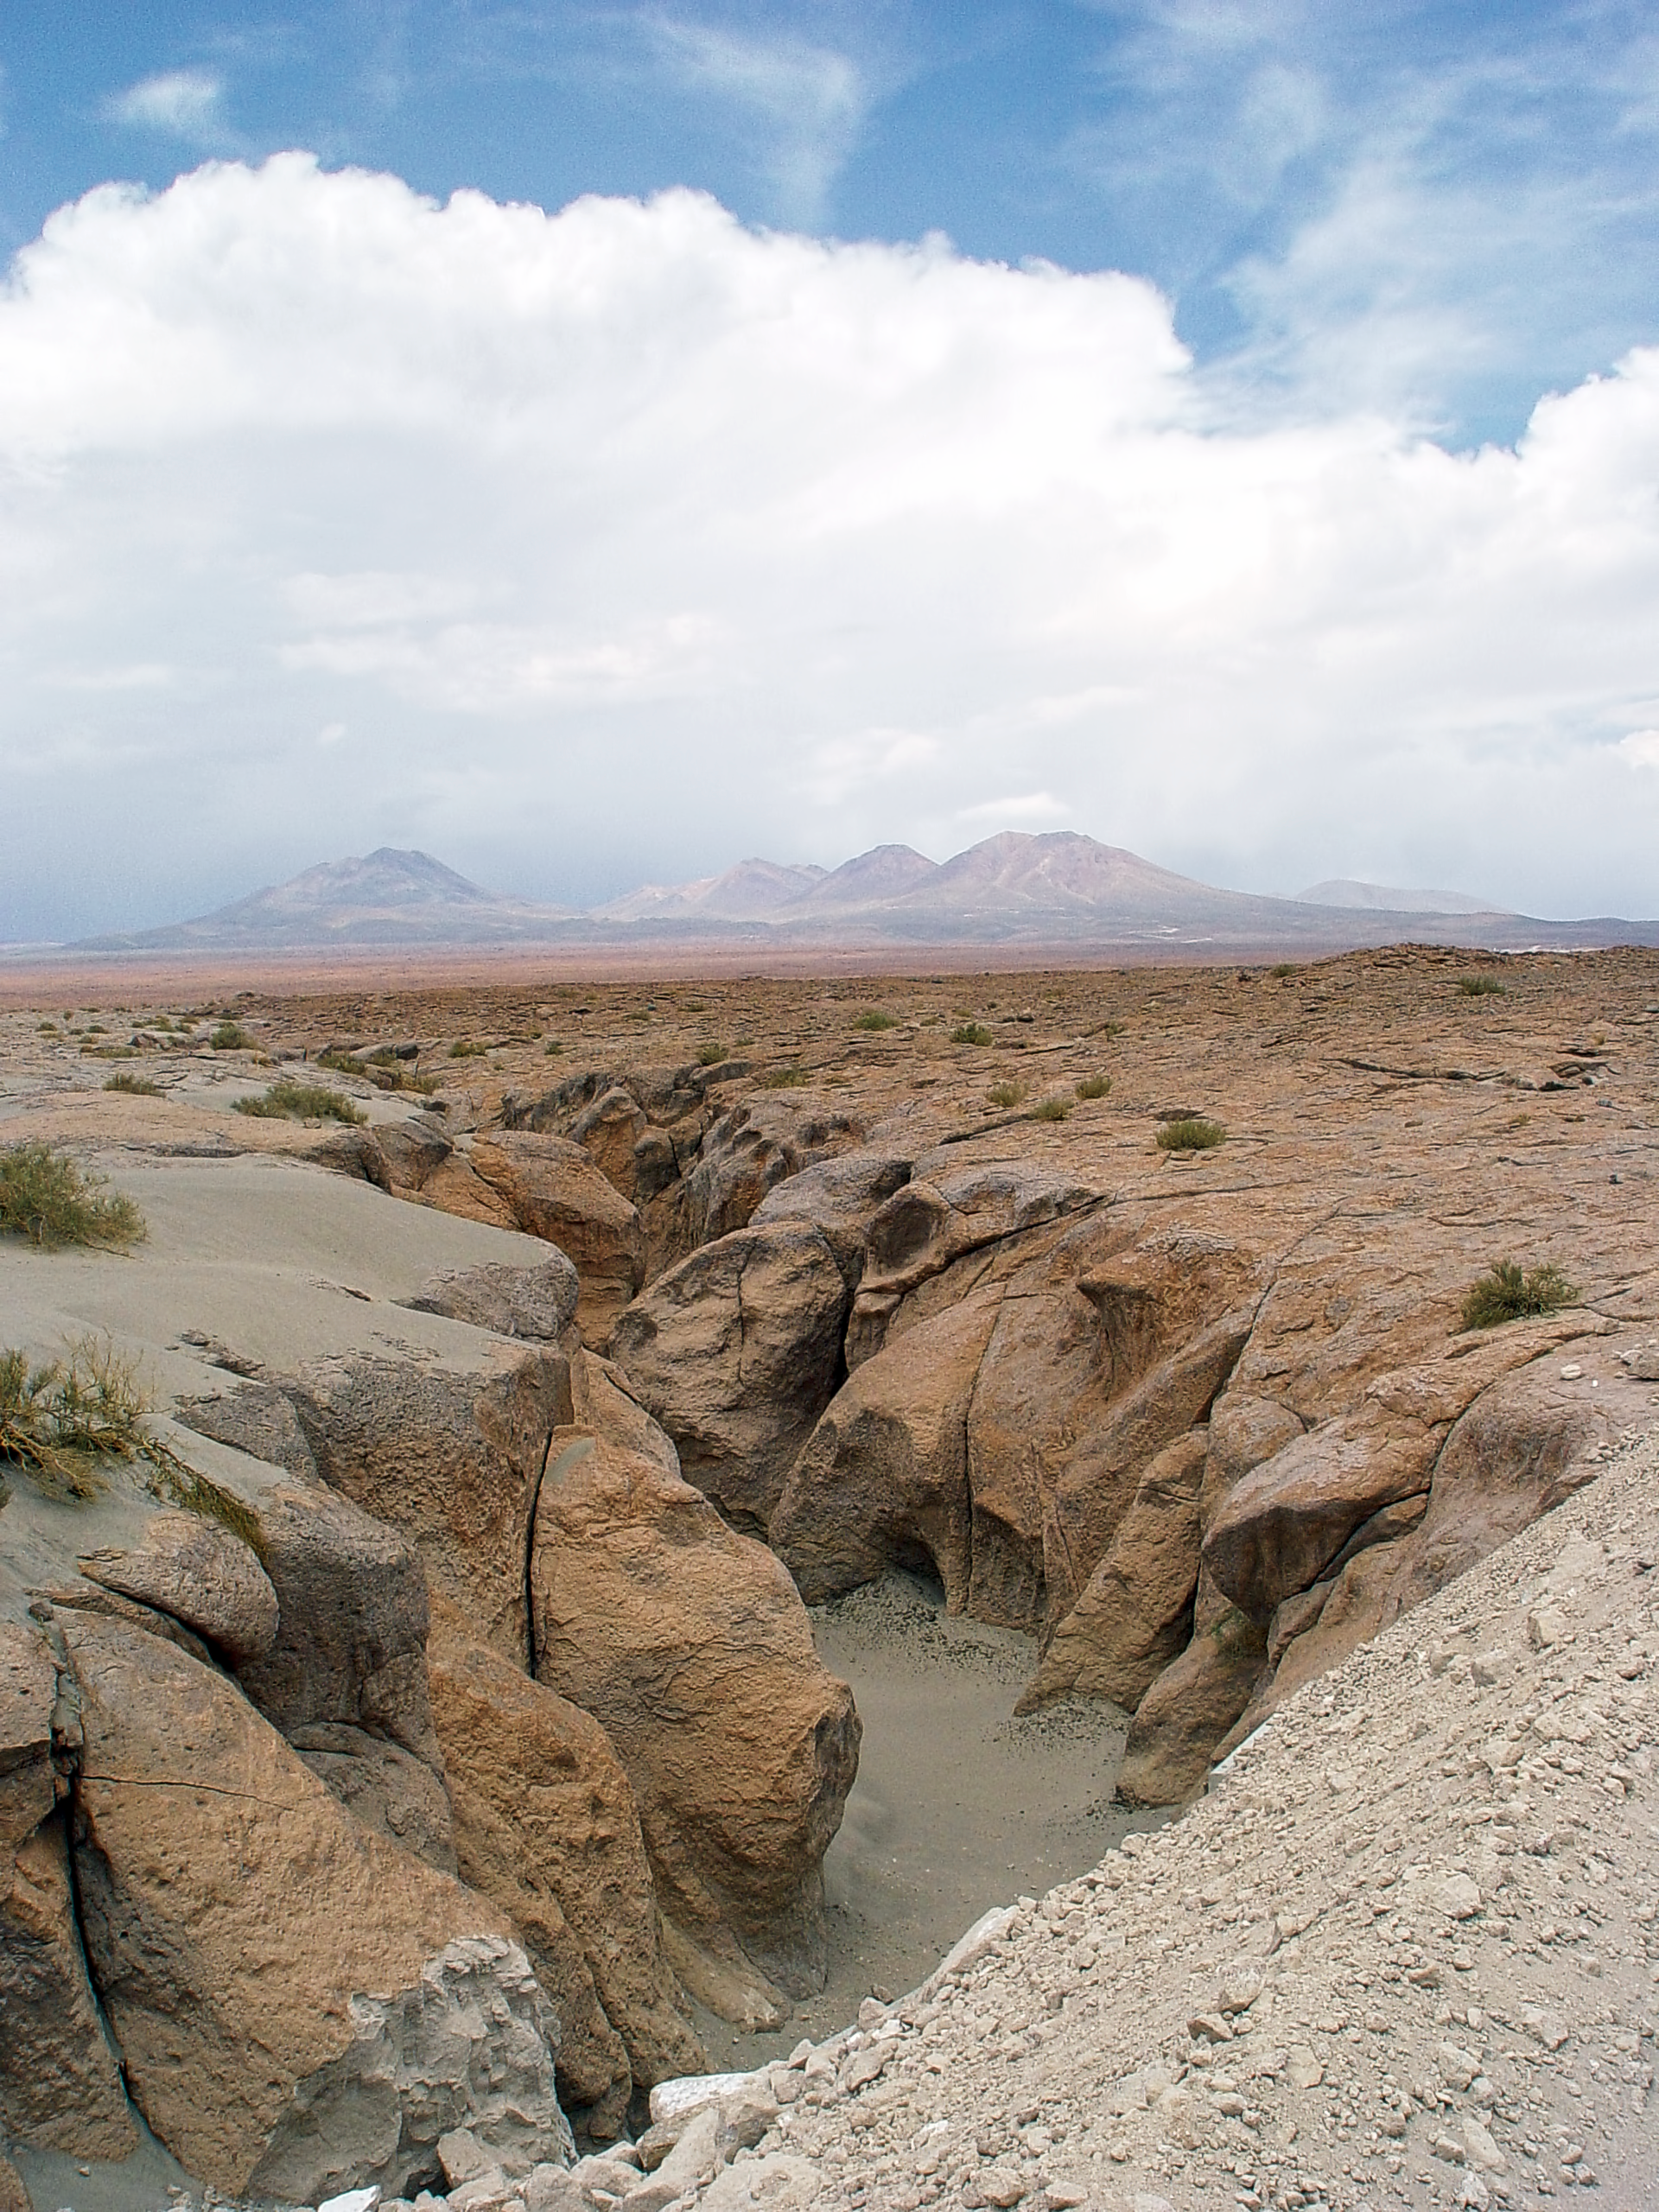

Gully at ALMA site

A gully created by water at the ALMA site, near the OSF. On the background, the high volcanos that surround the Chajnantor plateau.

Credit: ESO